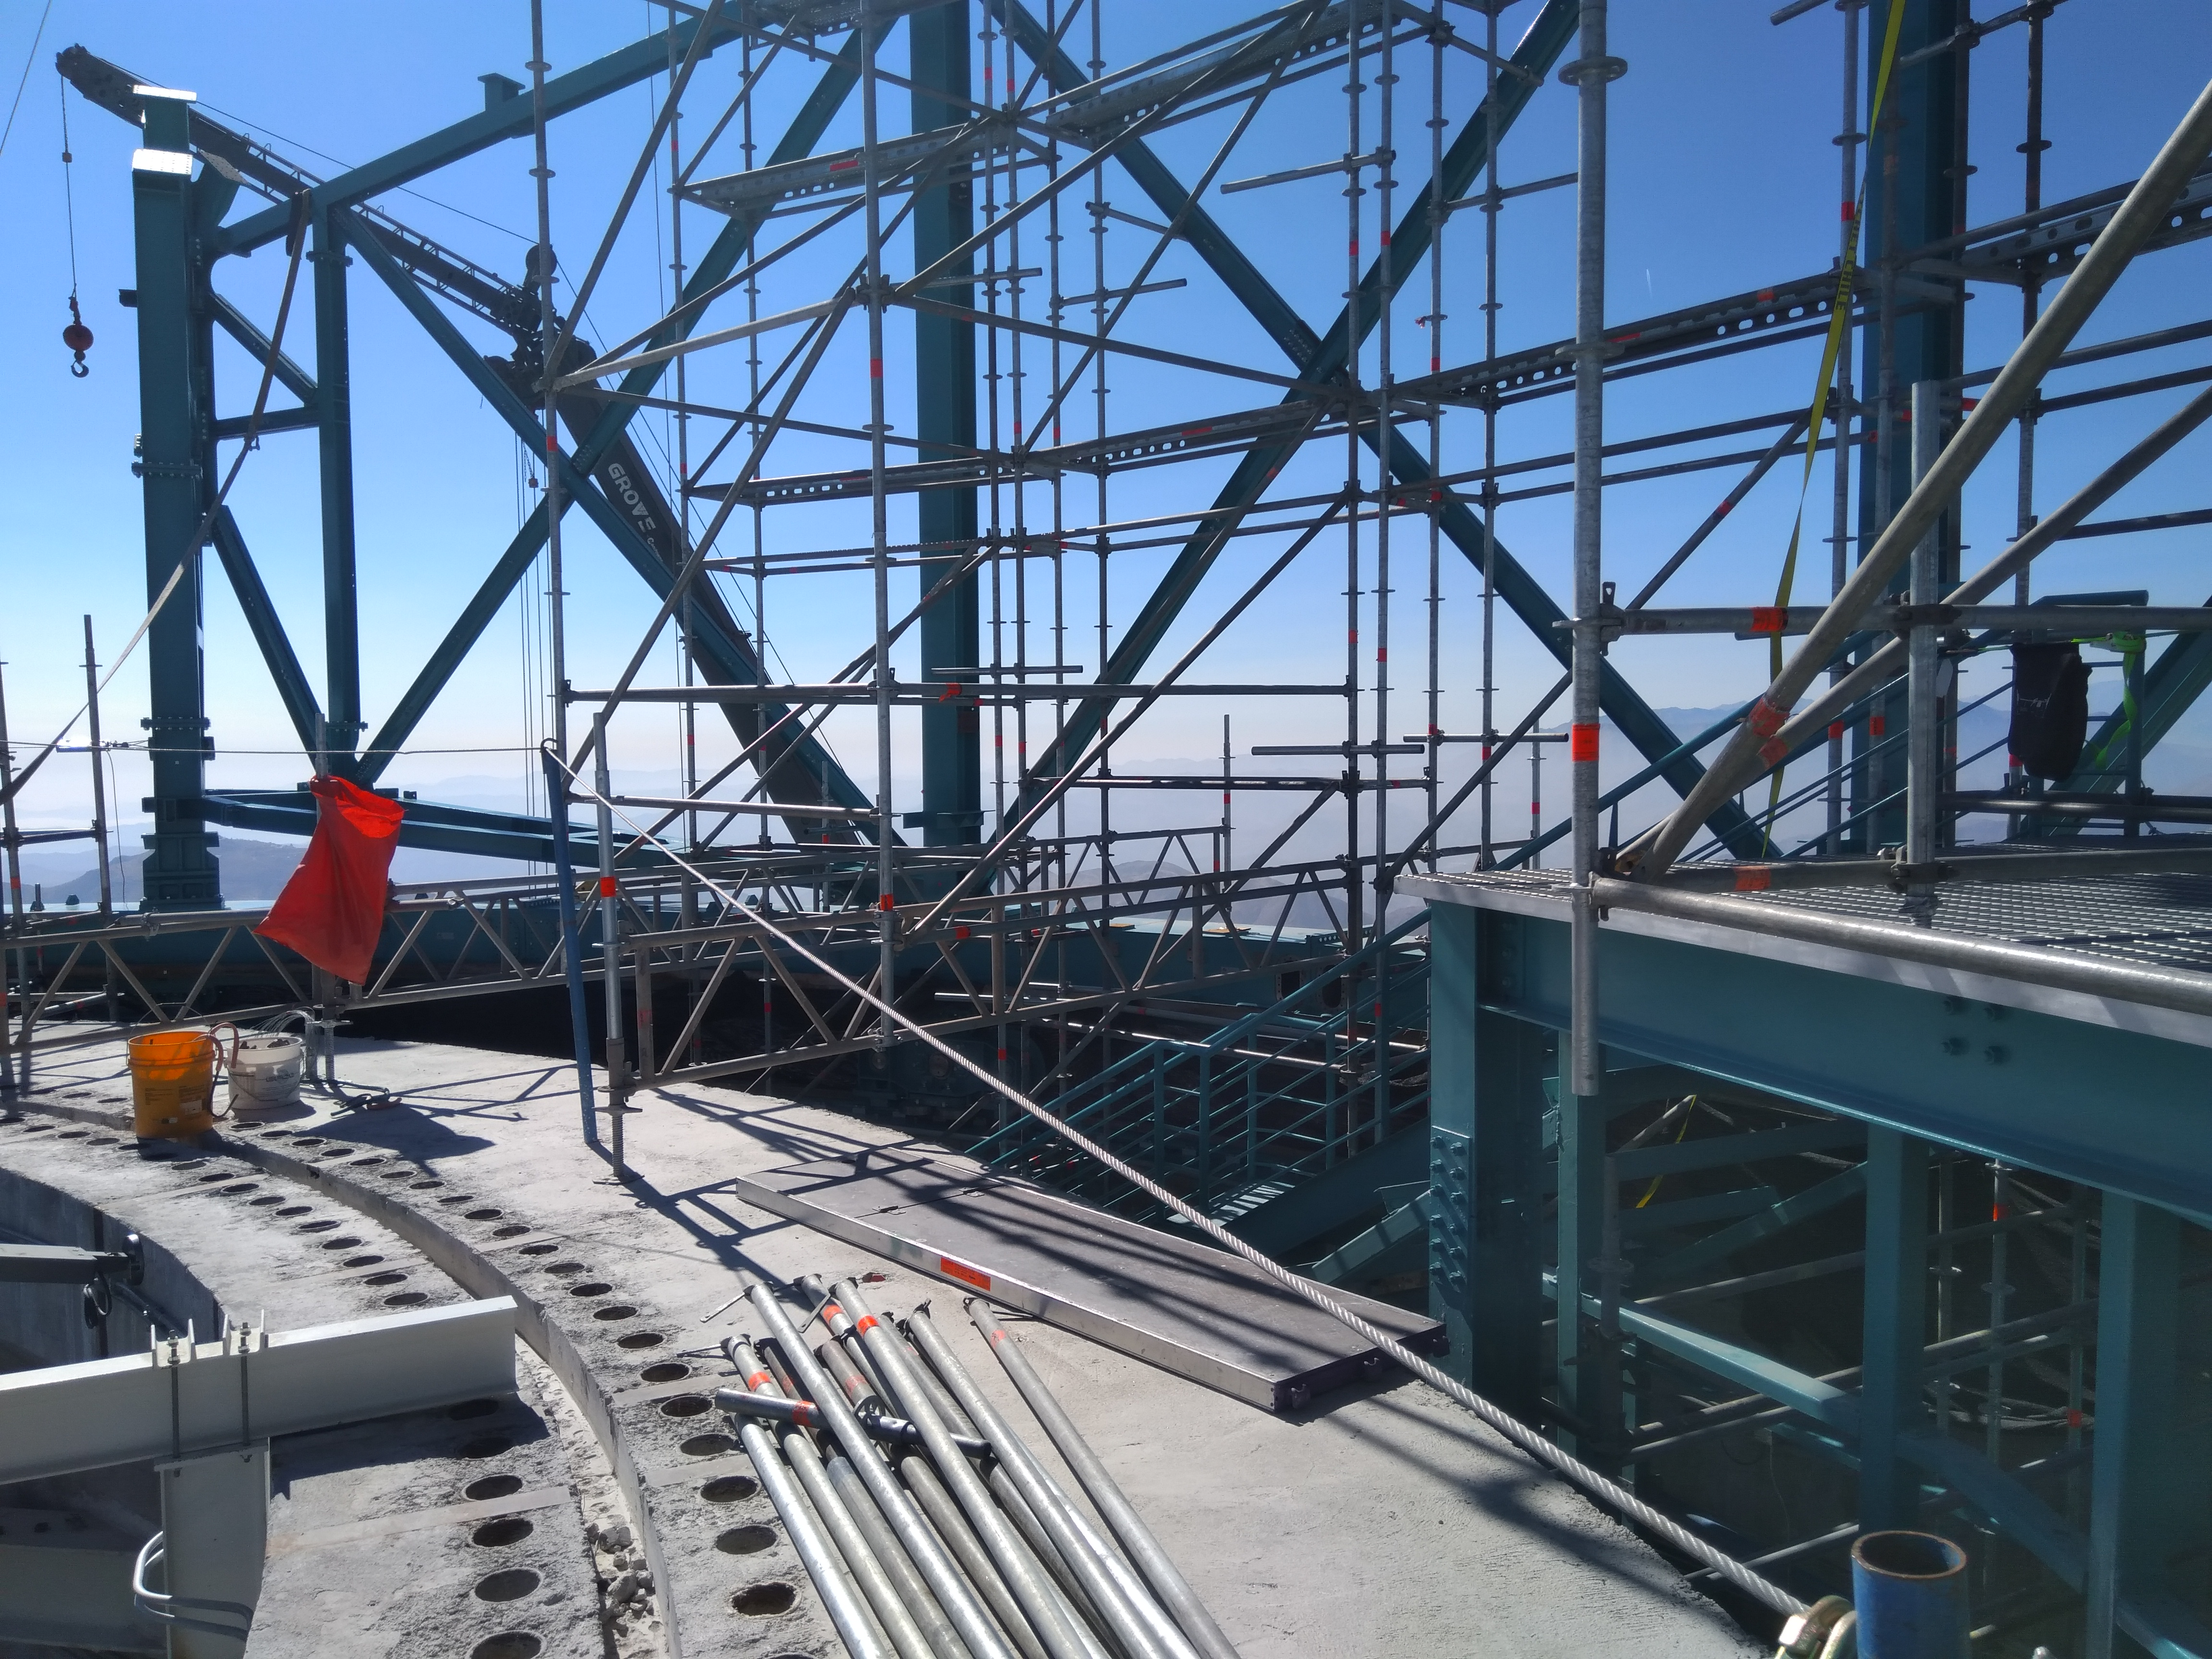

Dome Installation

Installation of the LSST Dome continues with the addition of temporary scaffolding that will allow workers to safely access the dome structure as they are building it.

Credit: Rubin Observatory/NSF/AURA